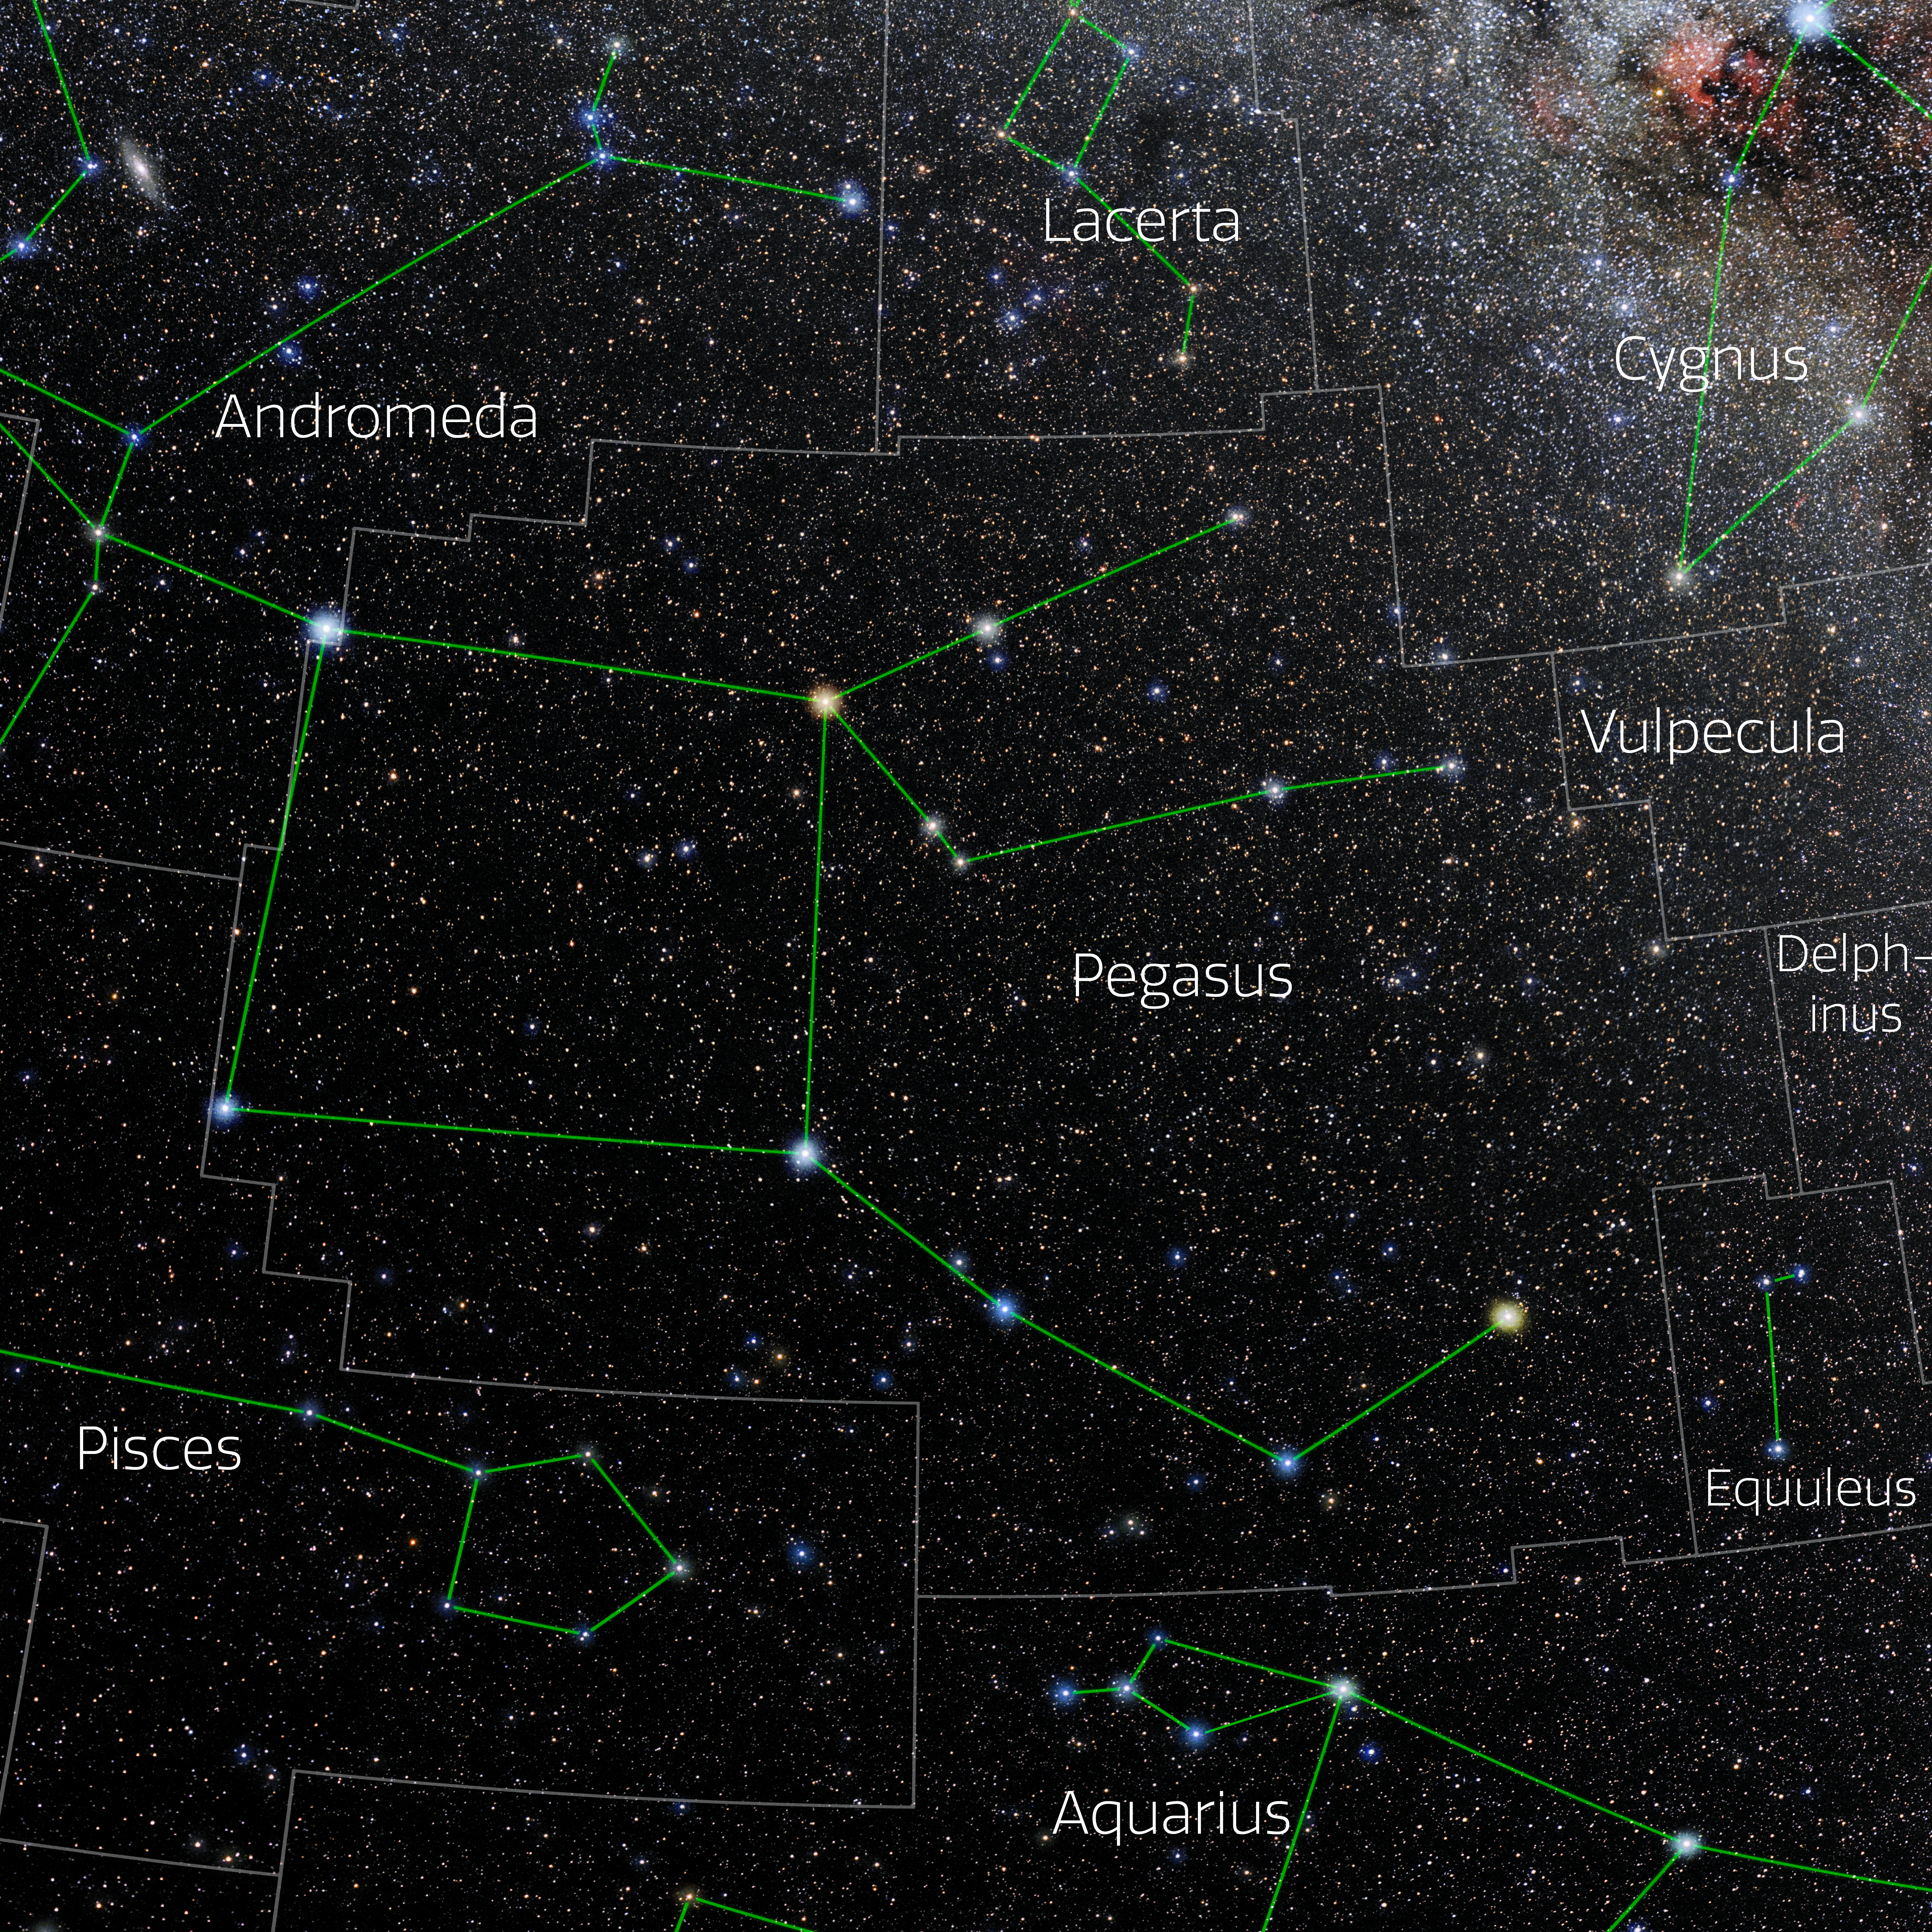

Pegasus (Annotated)

Photo of the constellation Pegasus with annotations from IAU and Sky & Telescope. Here is the non-annotated version.

Credit: E. Slawik/NOIRLab/NSF/AURA/M. Zamani